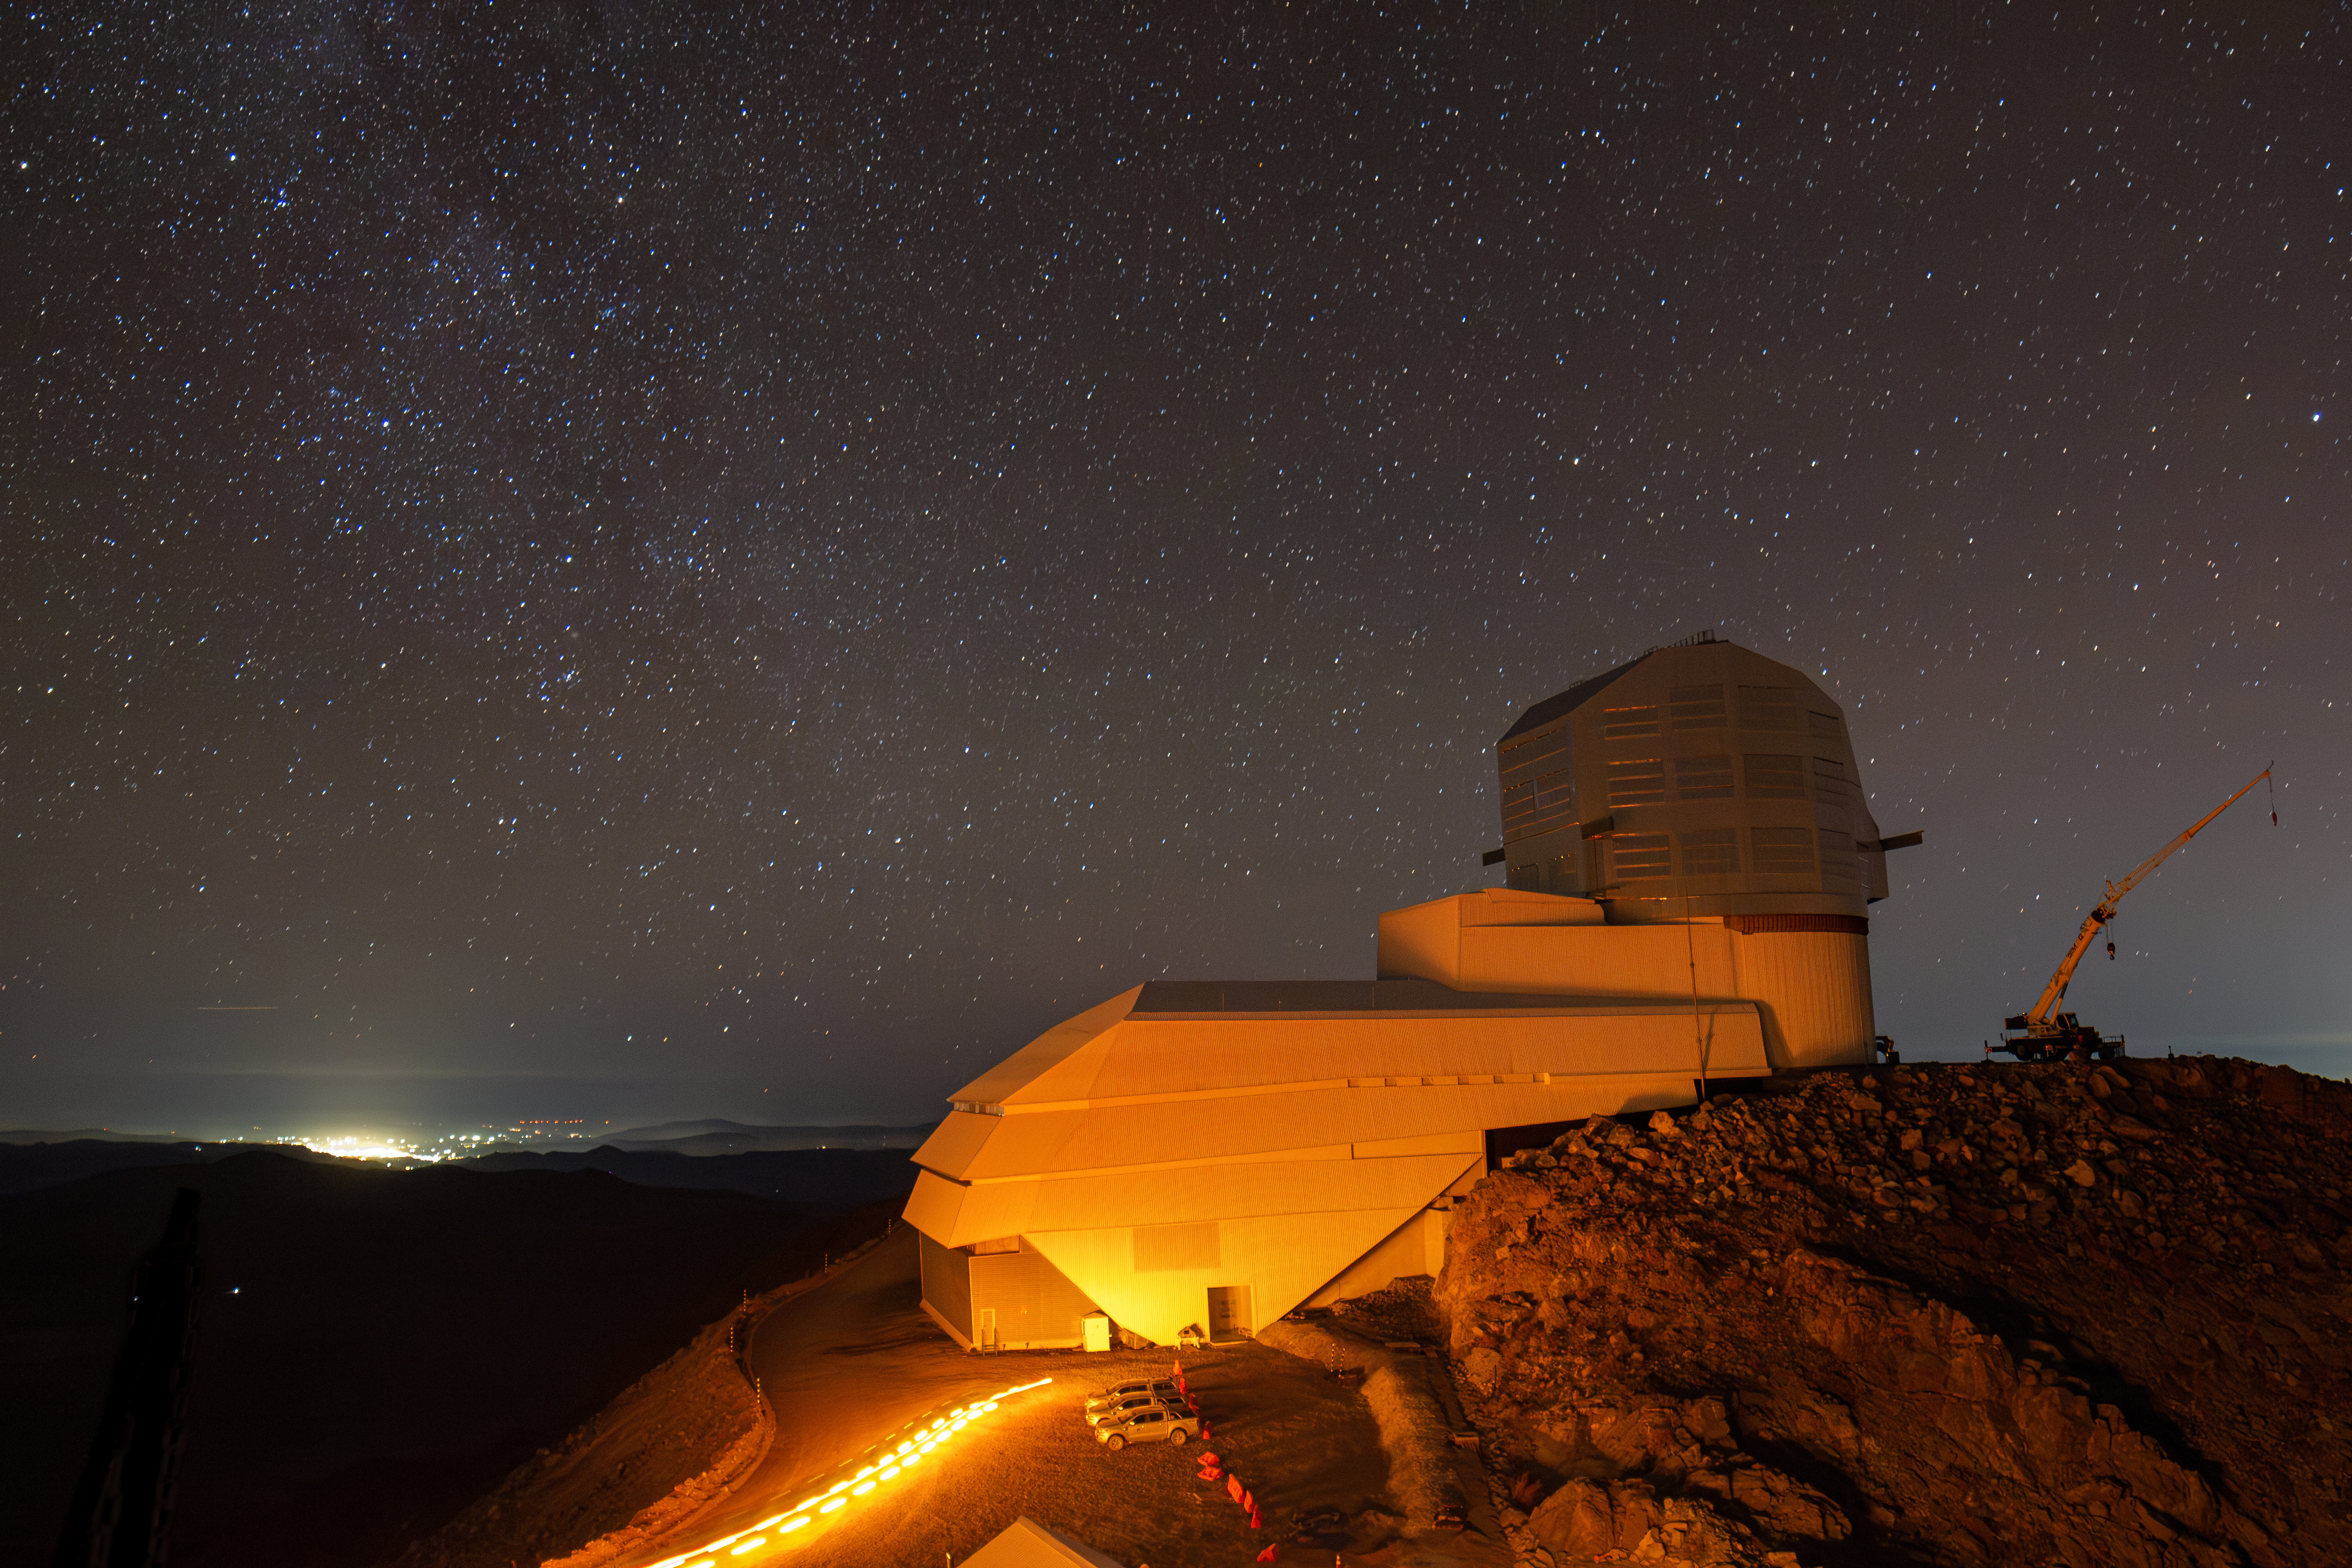

Rubin Glows at Night

Vera C. Rubin Observatory glows beneath a starry sky.

Credit: RubinObs/NOIRLab/SLAC/NSF/DOE/AURA/H. Stockebrand